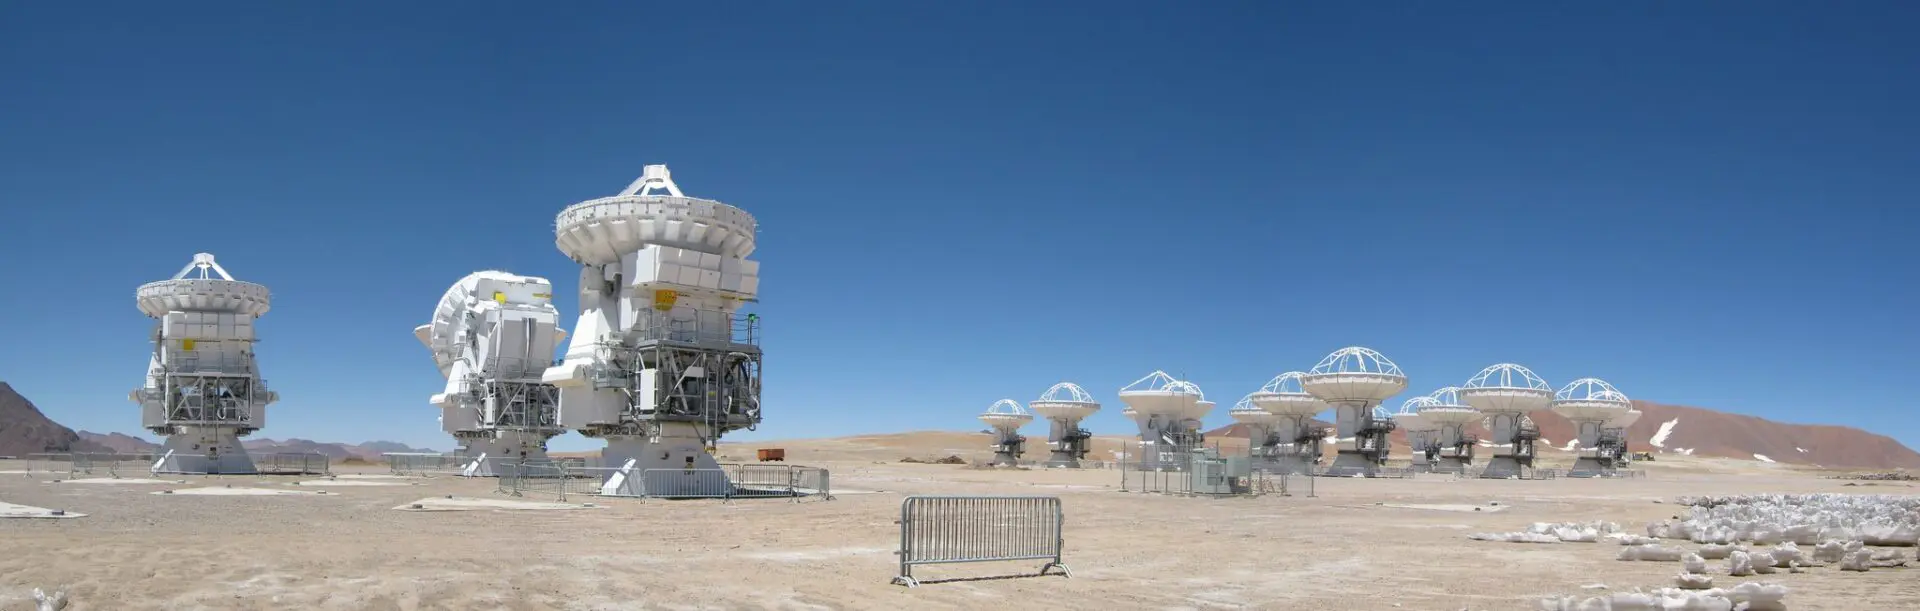

The ALMA Array

The ALMA Array in a compact configuration. The Morita Array (ACA) on the foreground.

Credit: ALMA (ESO/NAOJ/NRAO)